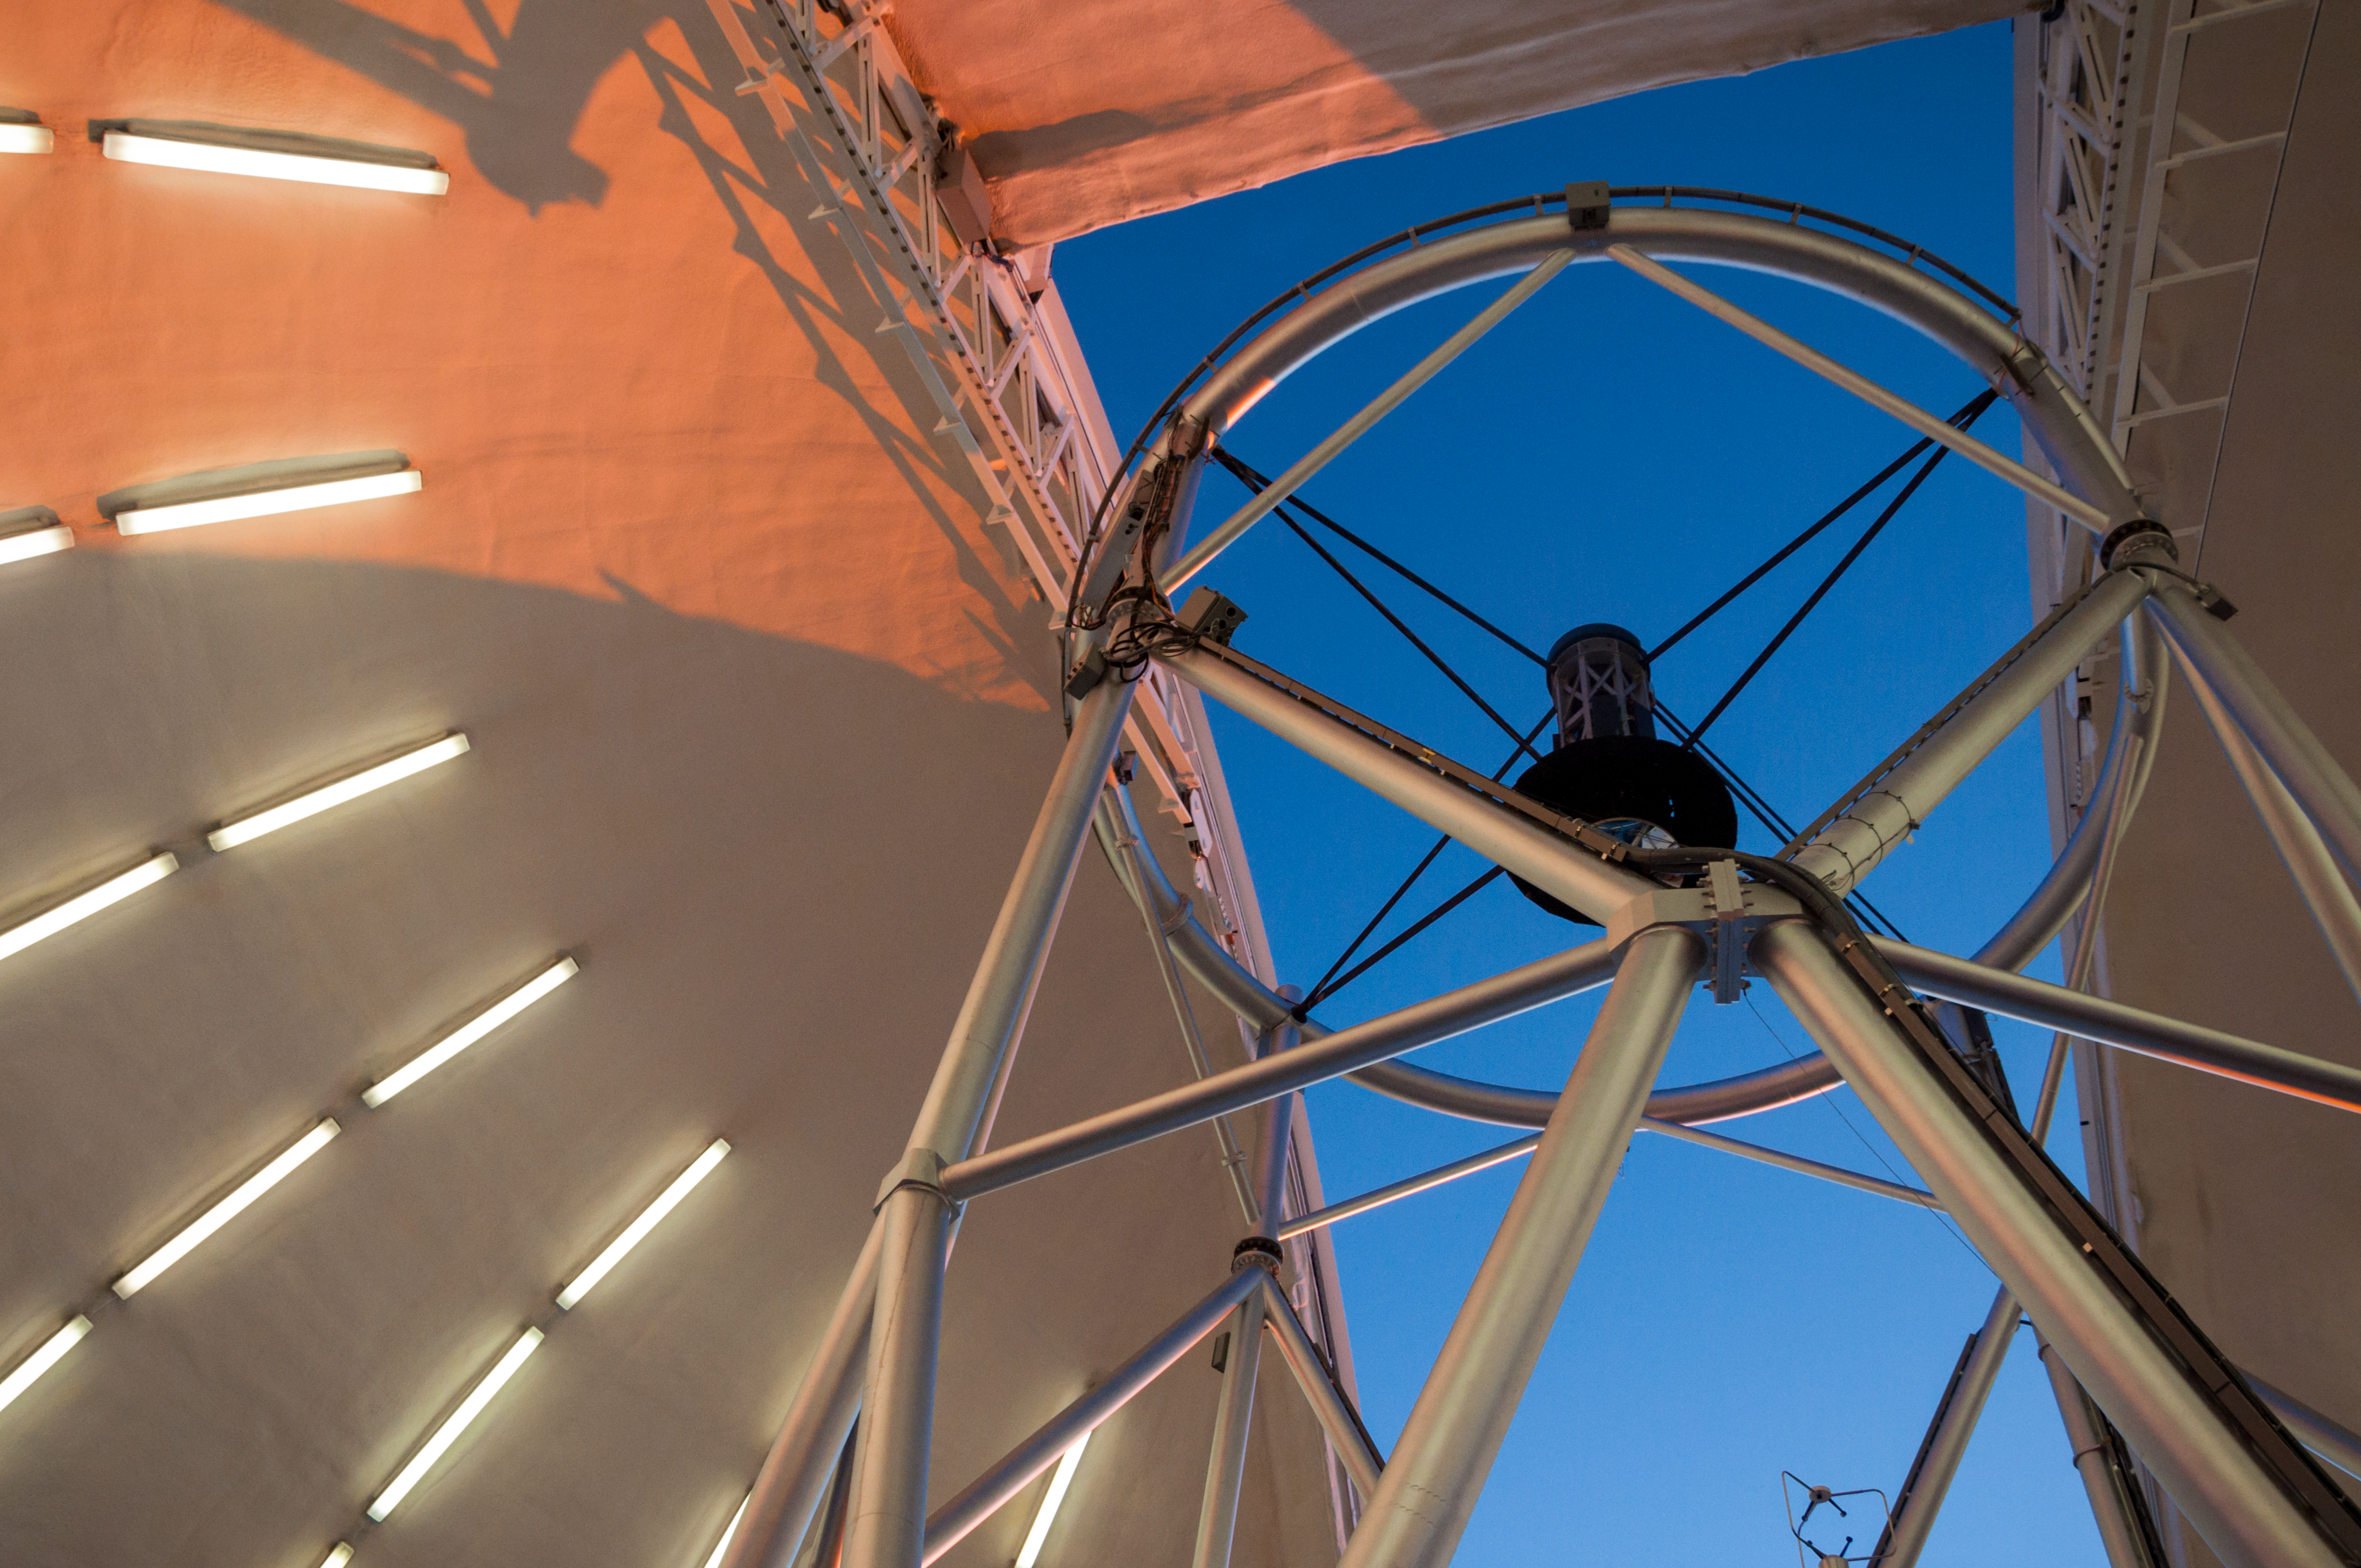

Telescope structure as seen at sunset

The top end of the Gemini North telescope pointed at zenith with the observing slit open at sunset.

Credit: International Gemini Observatory/NSF NOIRLab/AURA/J. Pollard